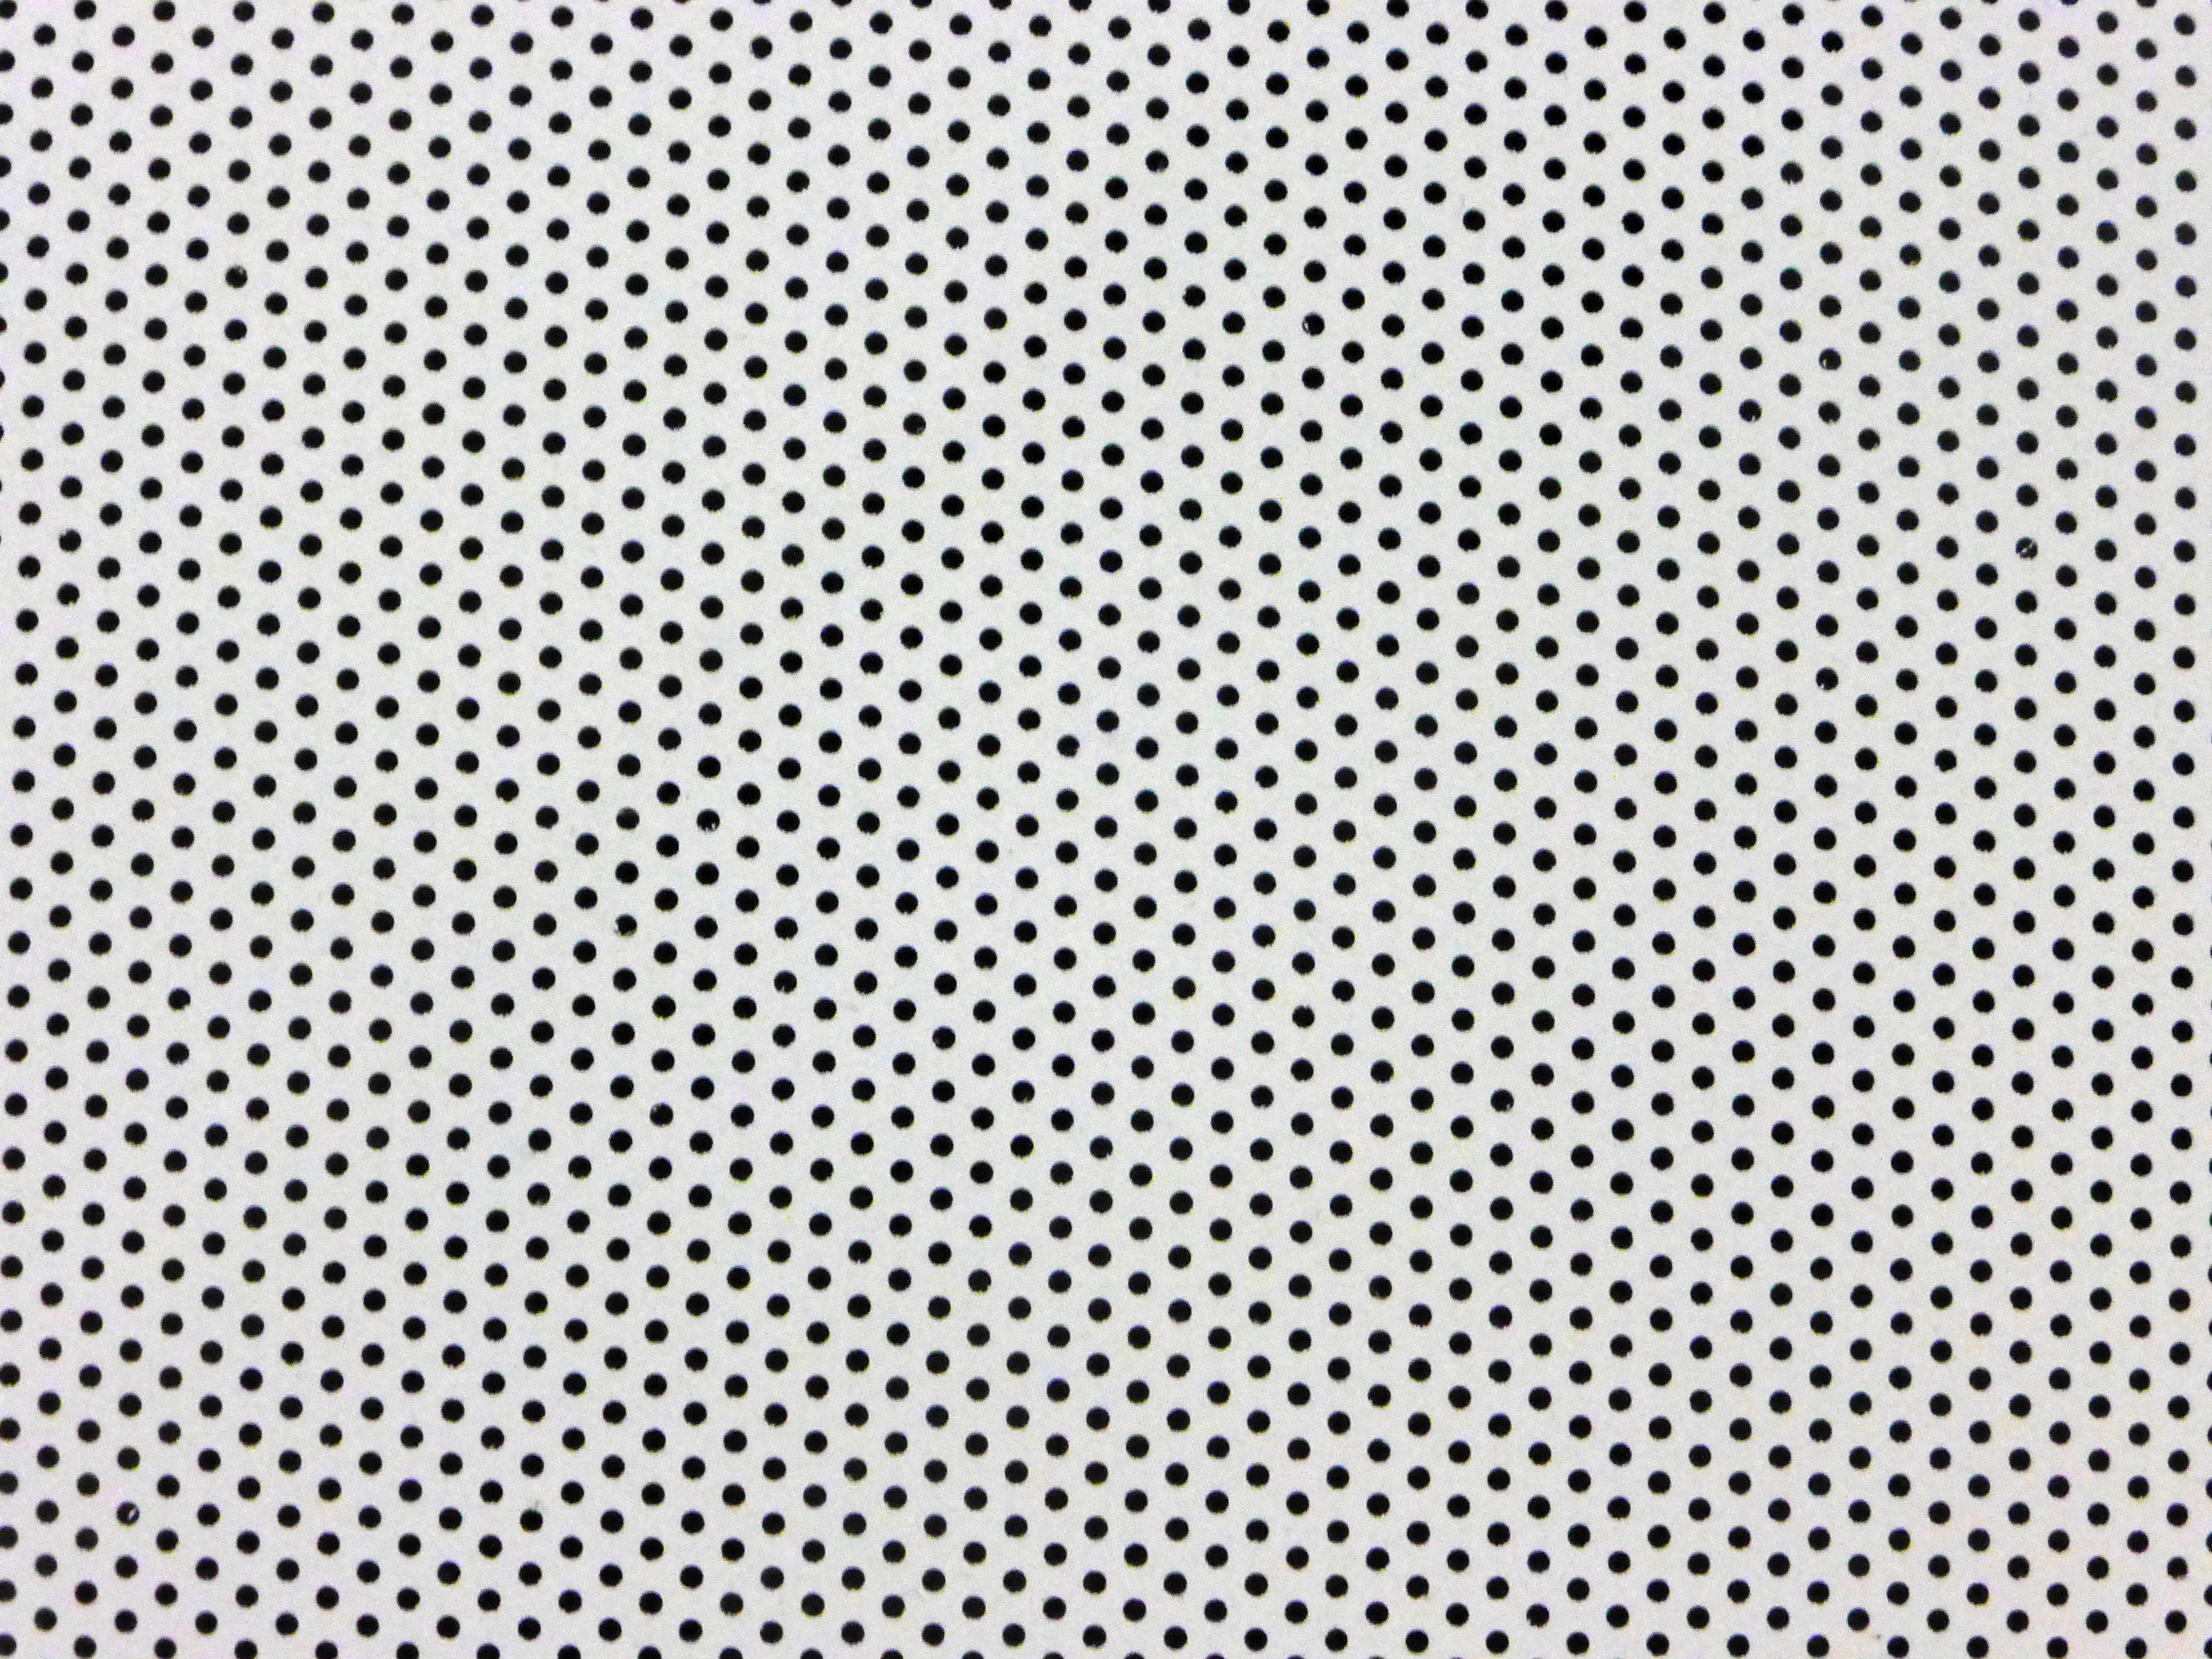

Material of the planetarium dome in the ESO Supernova

The material of the planetarium dome in the ESO Supernova is perforated with small holes.

Credit: Max Rößner / ESO